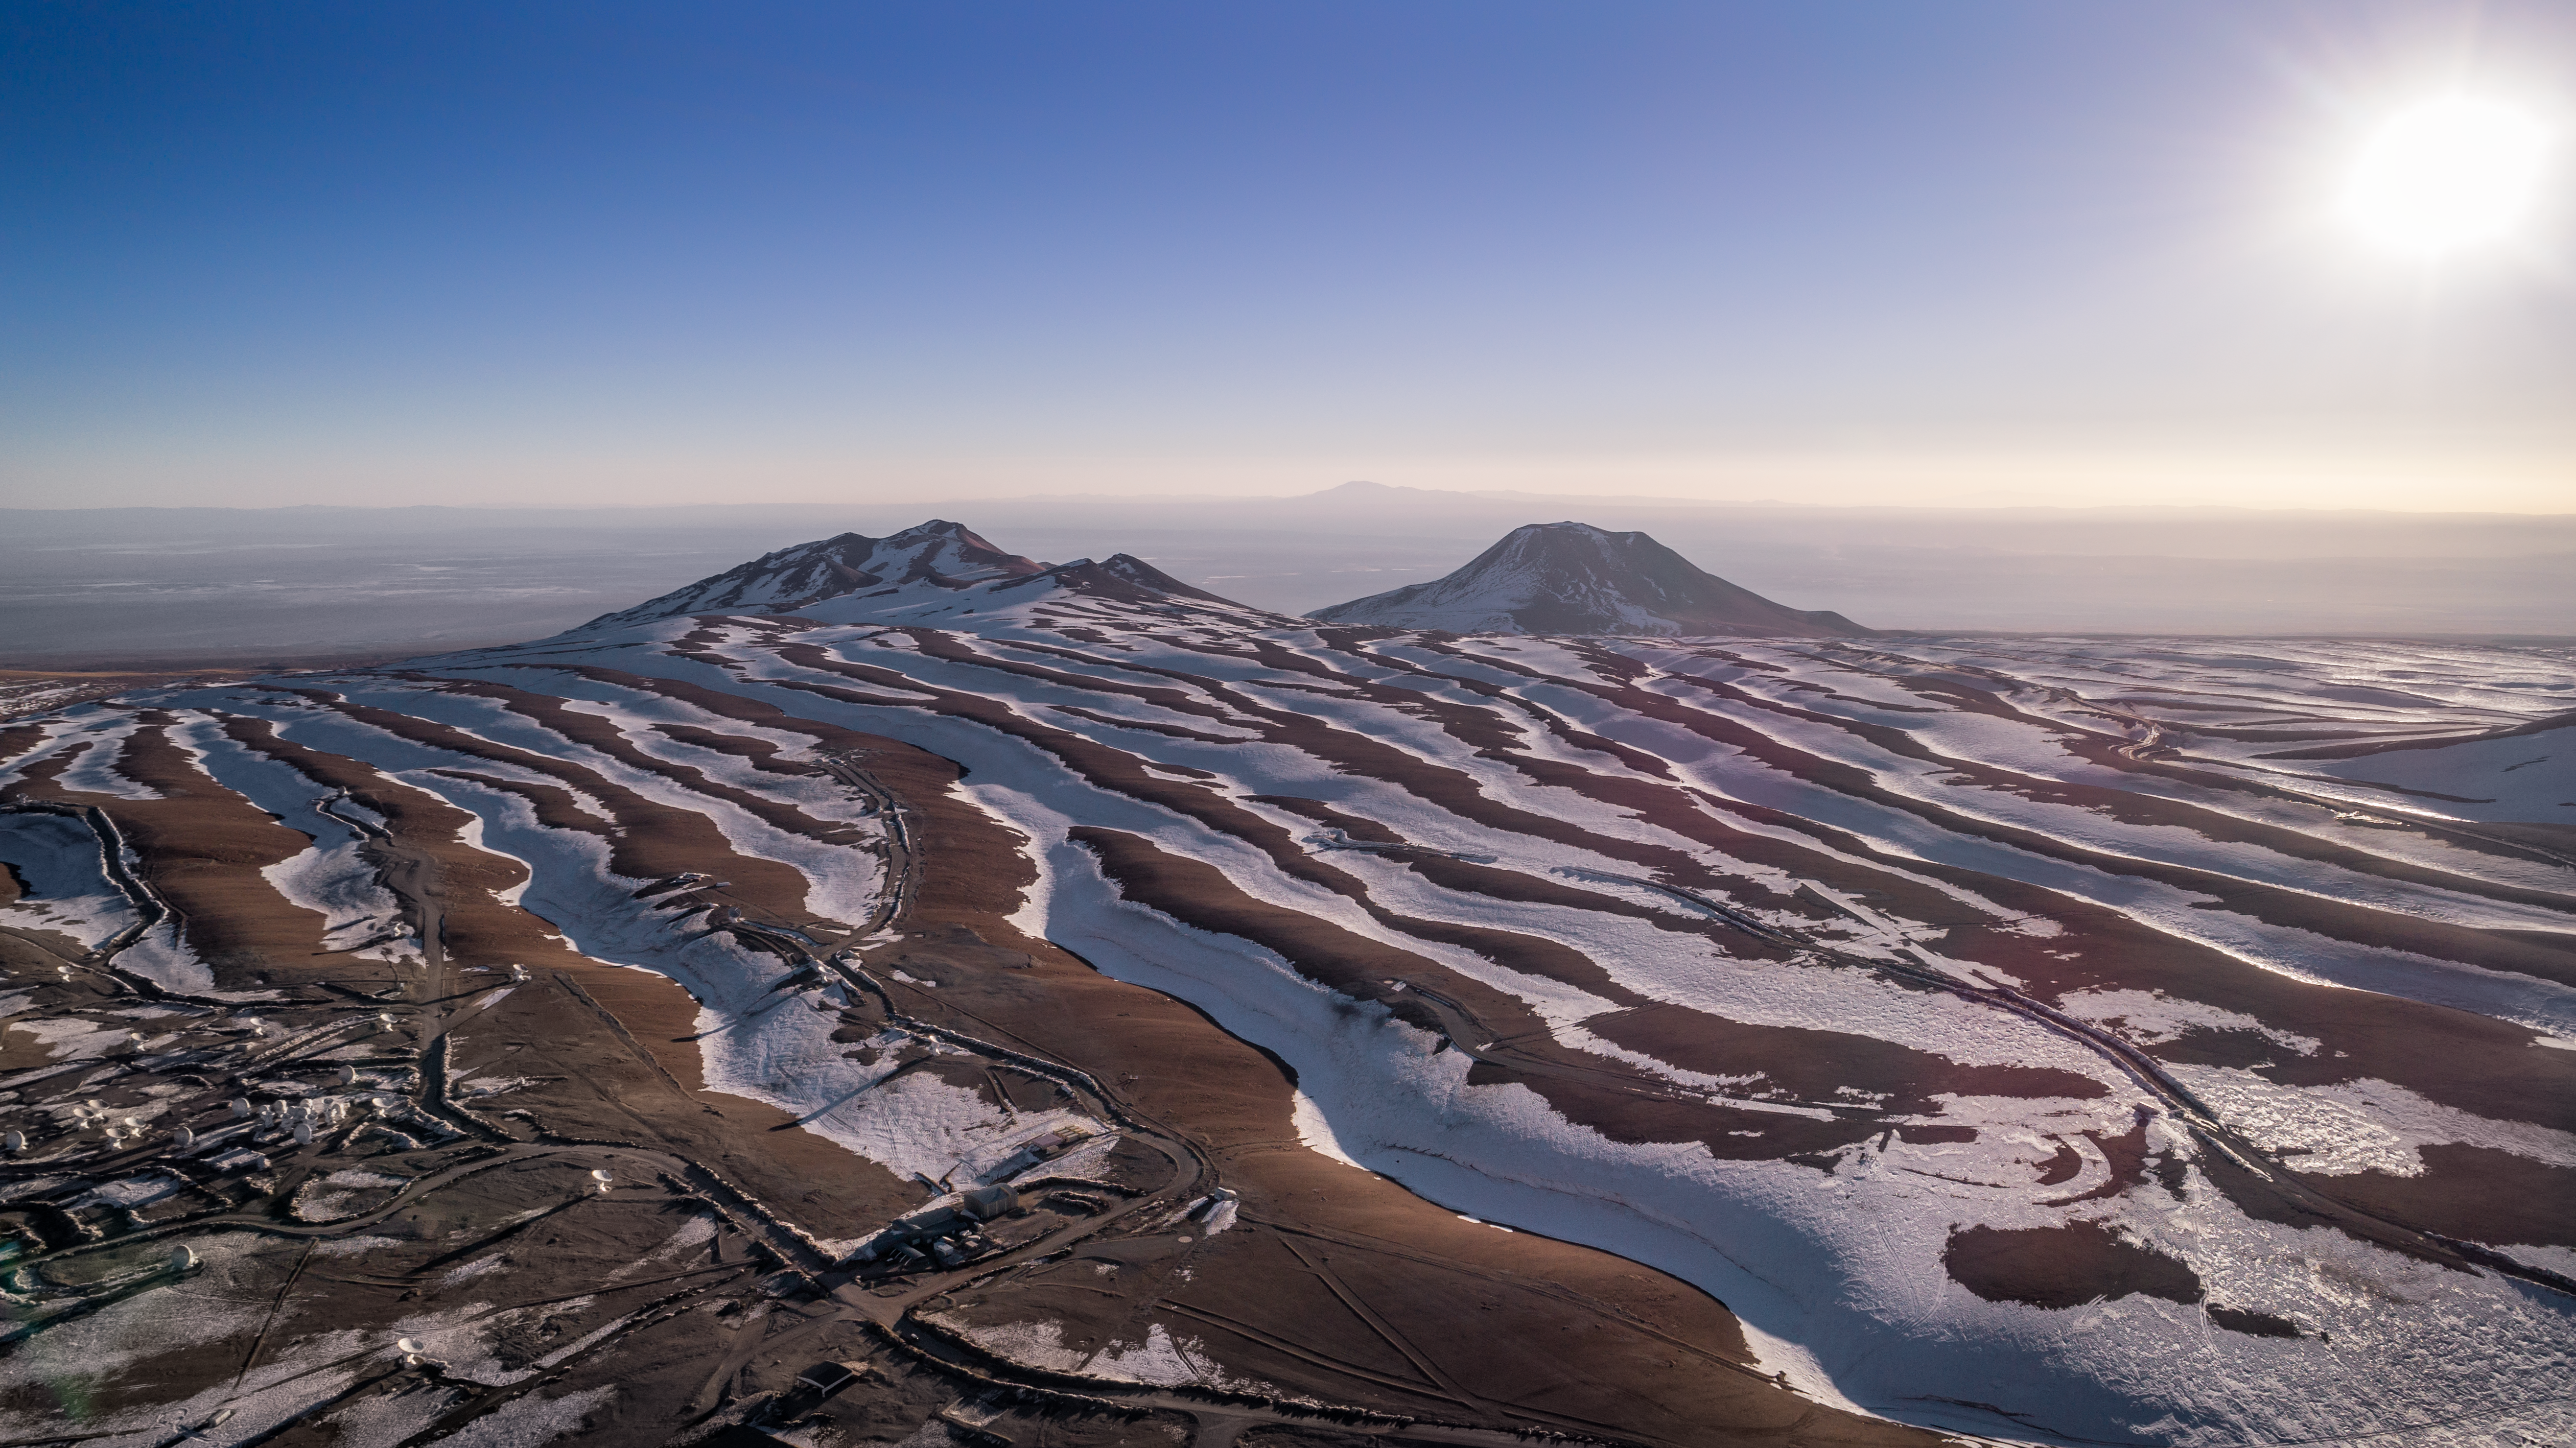

A snowy Chajnantor plateau

A snowy Chajnantor plateau glistens under a low Sun, revealing the rippled landscape of the Atacama Desert.

Credit: ALMA (ESO/NAOJ/NRAO)